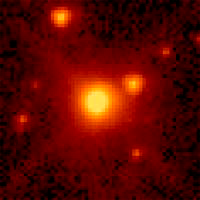

HAS GRAPHENE BEEN DETECTED IN SPACE?

The Large Magellanic Cloud Planetary Nebula SMP48, one of the star systems in the present study. The reason for the name “planetary nebula” is obvious from this image of a planetary nebula, which is much fainter and further away than the first ones seen in our galaxy.

Credit: HST